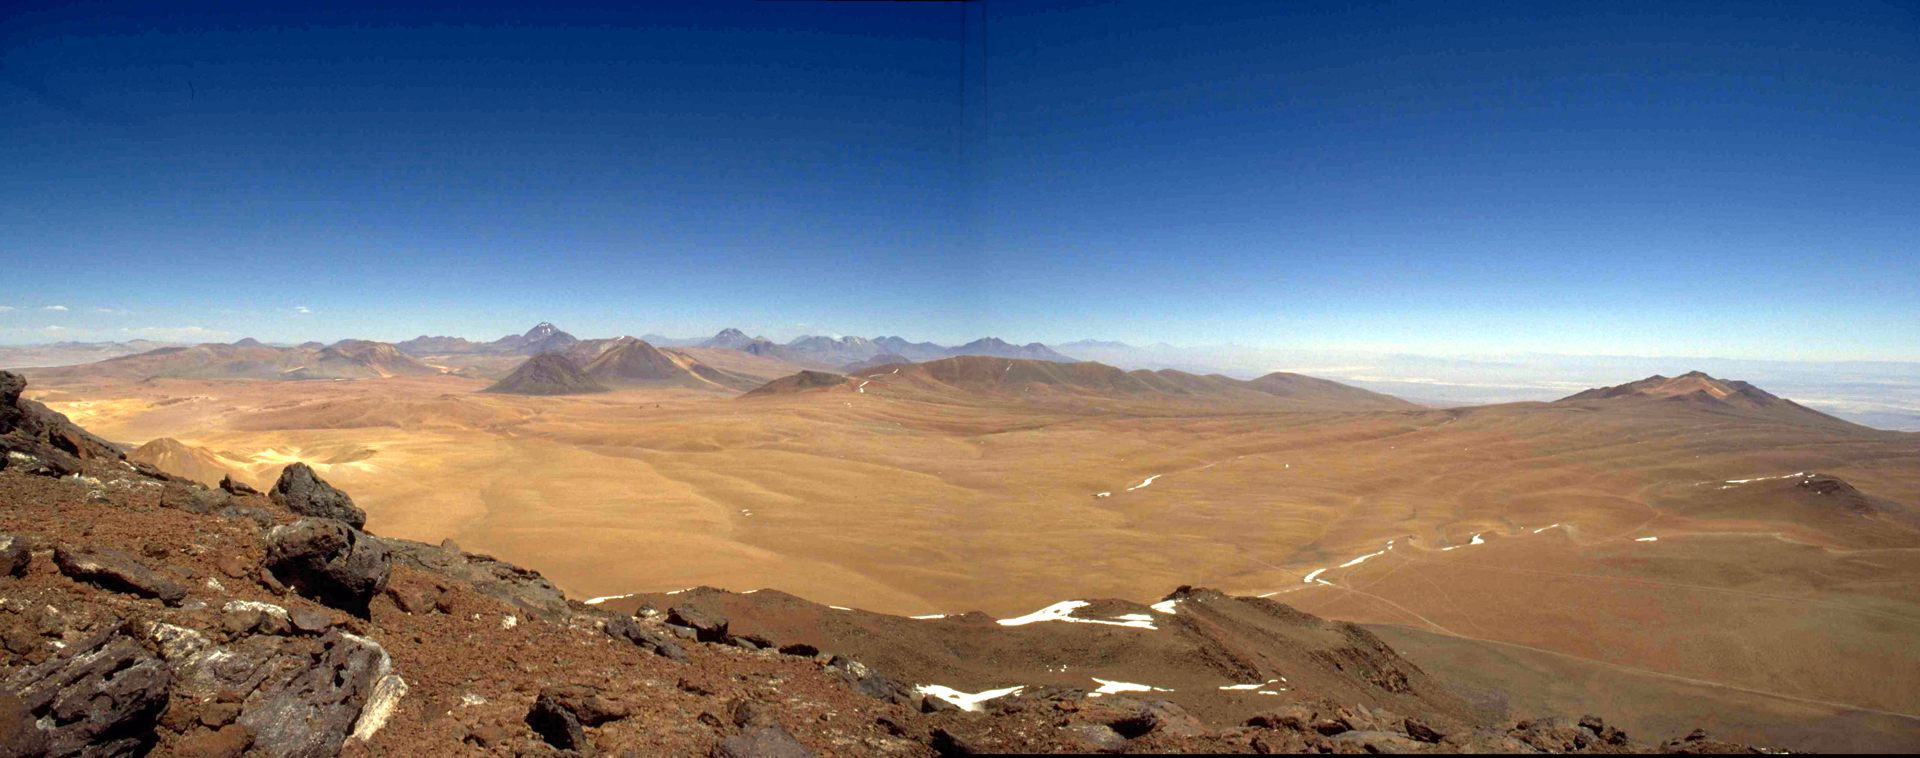

Chajnantor Plateau

This is the view of the Chajnantor Plateau that greeted NRAO astronomers who were exploring the northeastern region of Chile as a potential site for a millimeter/submillimeter wave telescope array then known as the MMA. The high altitude of 16,500 feet and the flat expanse were perfect for our needs. European and Japanese radio astronomers agreed, and we pooled our projects to build ALMA here.

Credit: NRAO/AUI/NSF